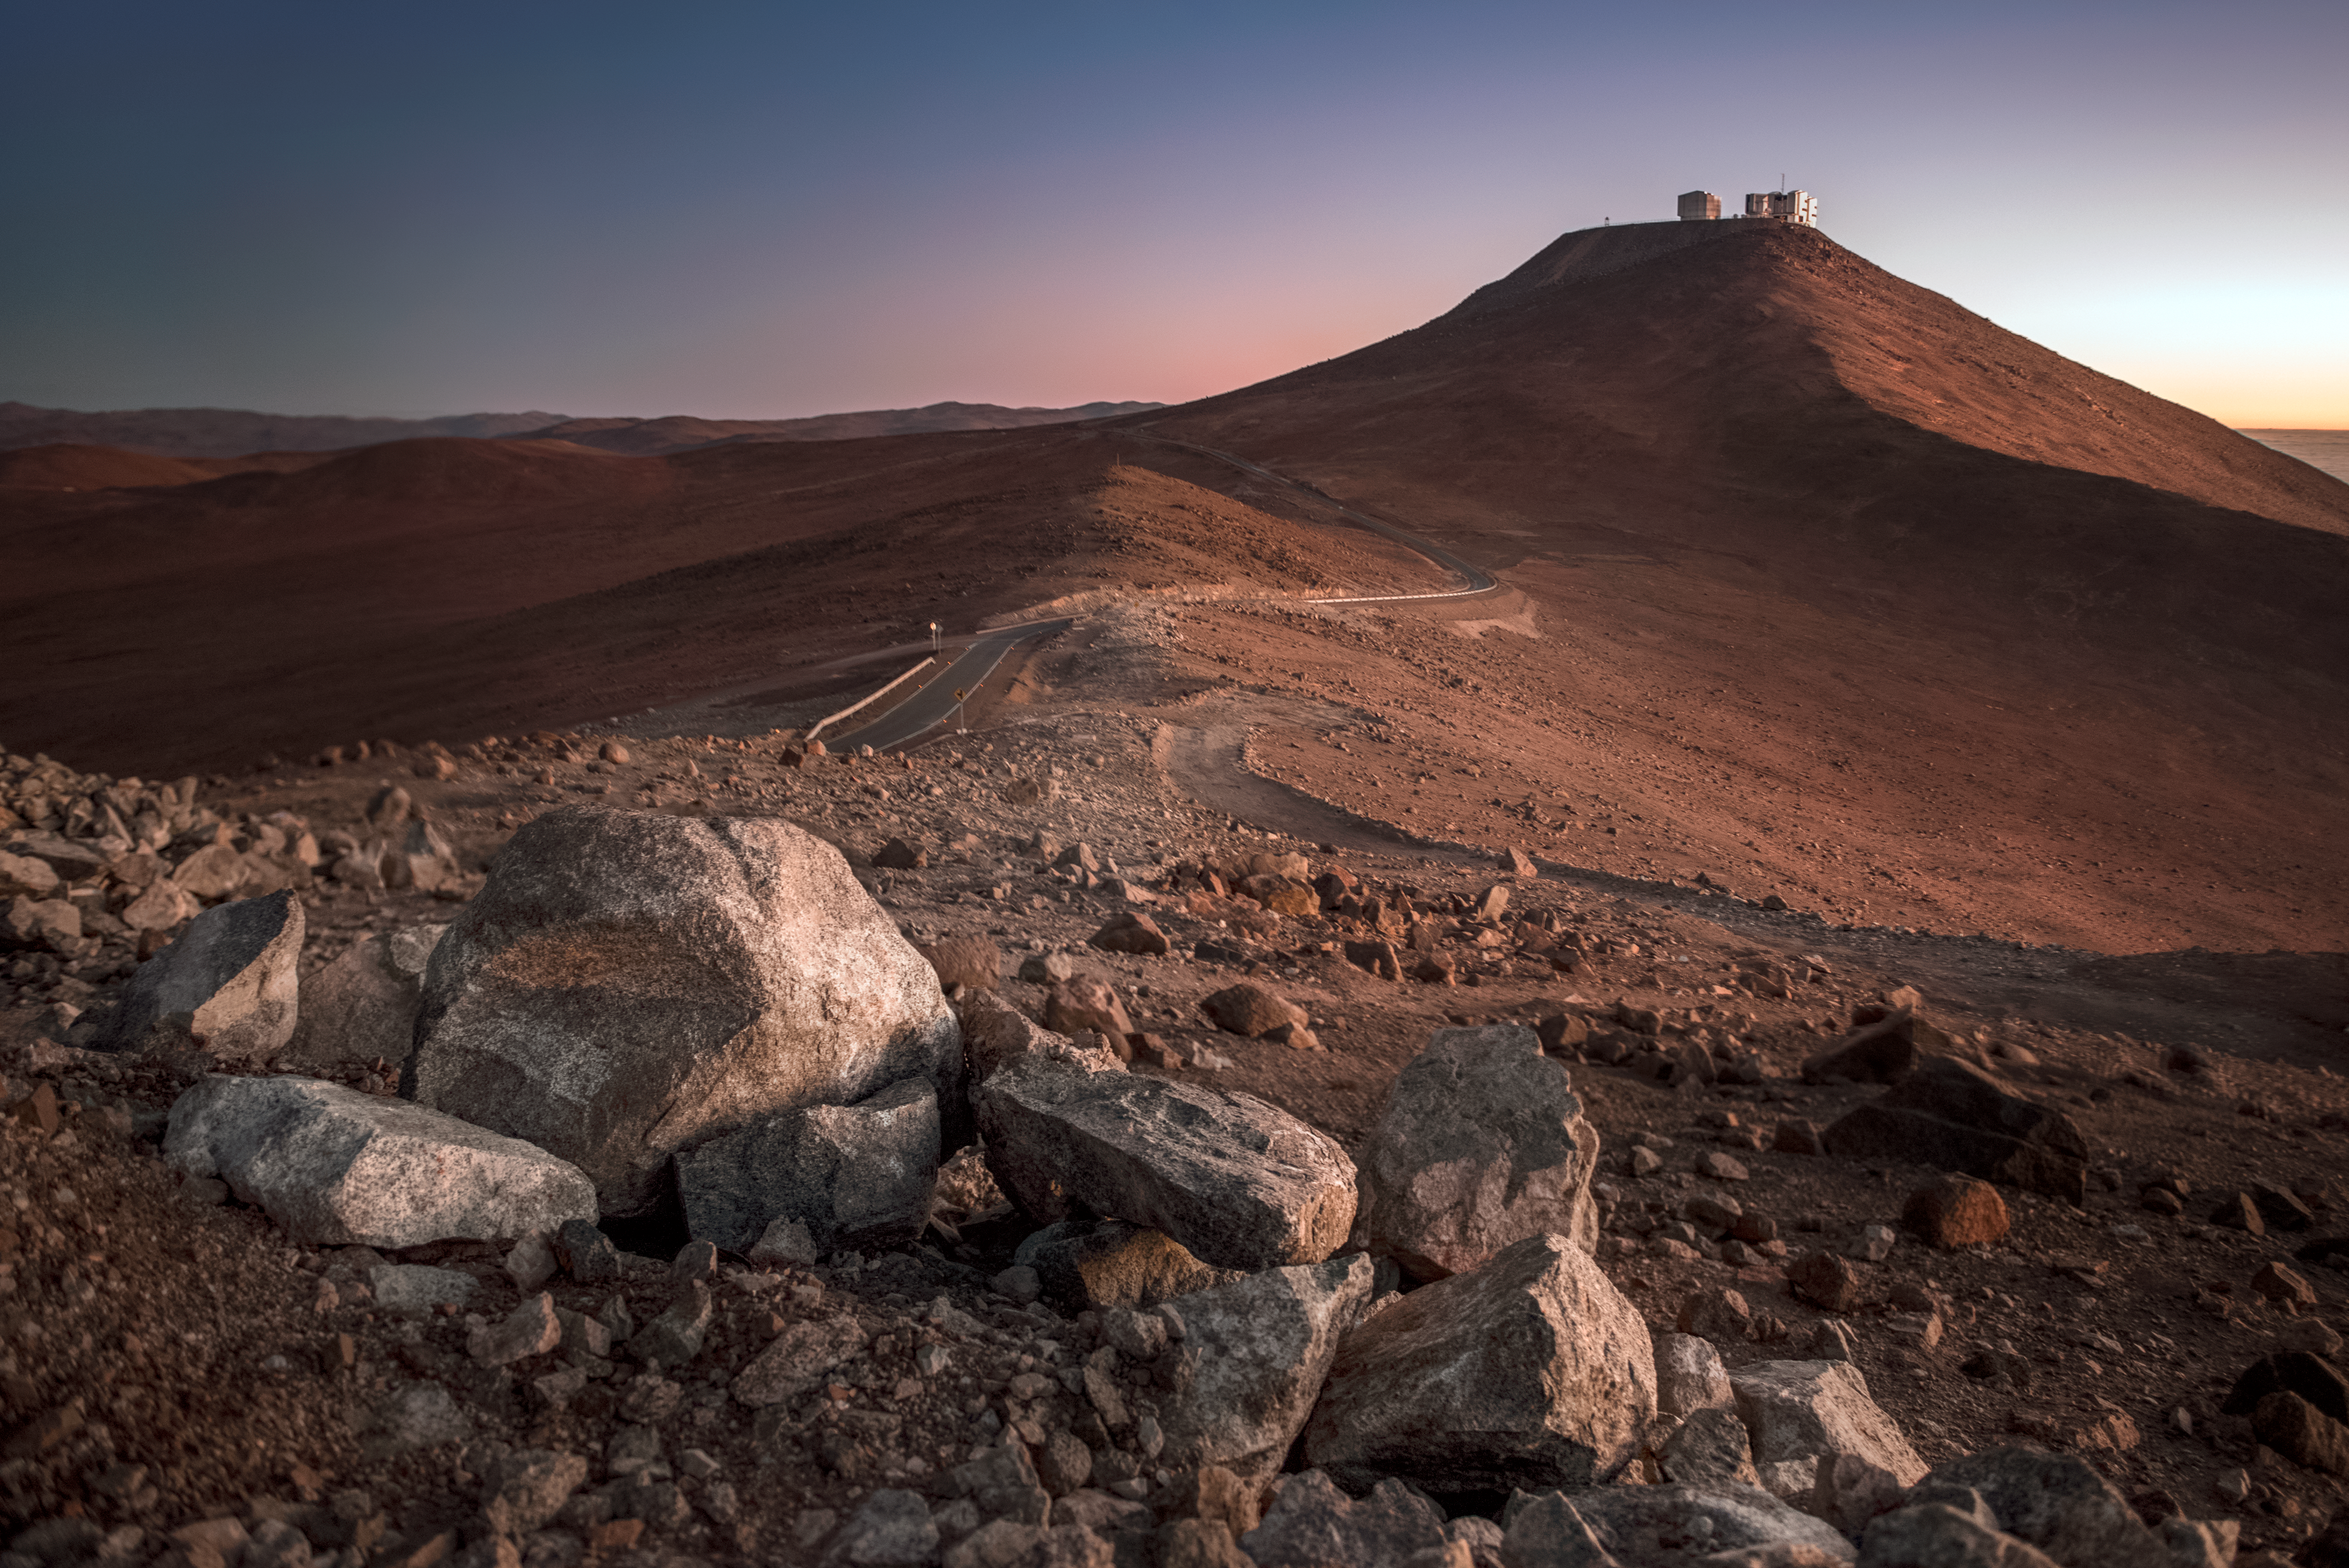

Road to Paranal

A road snakes and twists through the Martian-like landscape of the Chilean desert, leading up to a peak atop which sits ESO's Very Large Telescope (VLT). Rocks, boulders and rarely trodden paths litter the harsh desert landscape around ESO's Paranal Observatory.

Credit: ESO/A. Ghizzi Panizza (www.albertoghizzipanizza.com)